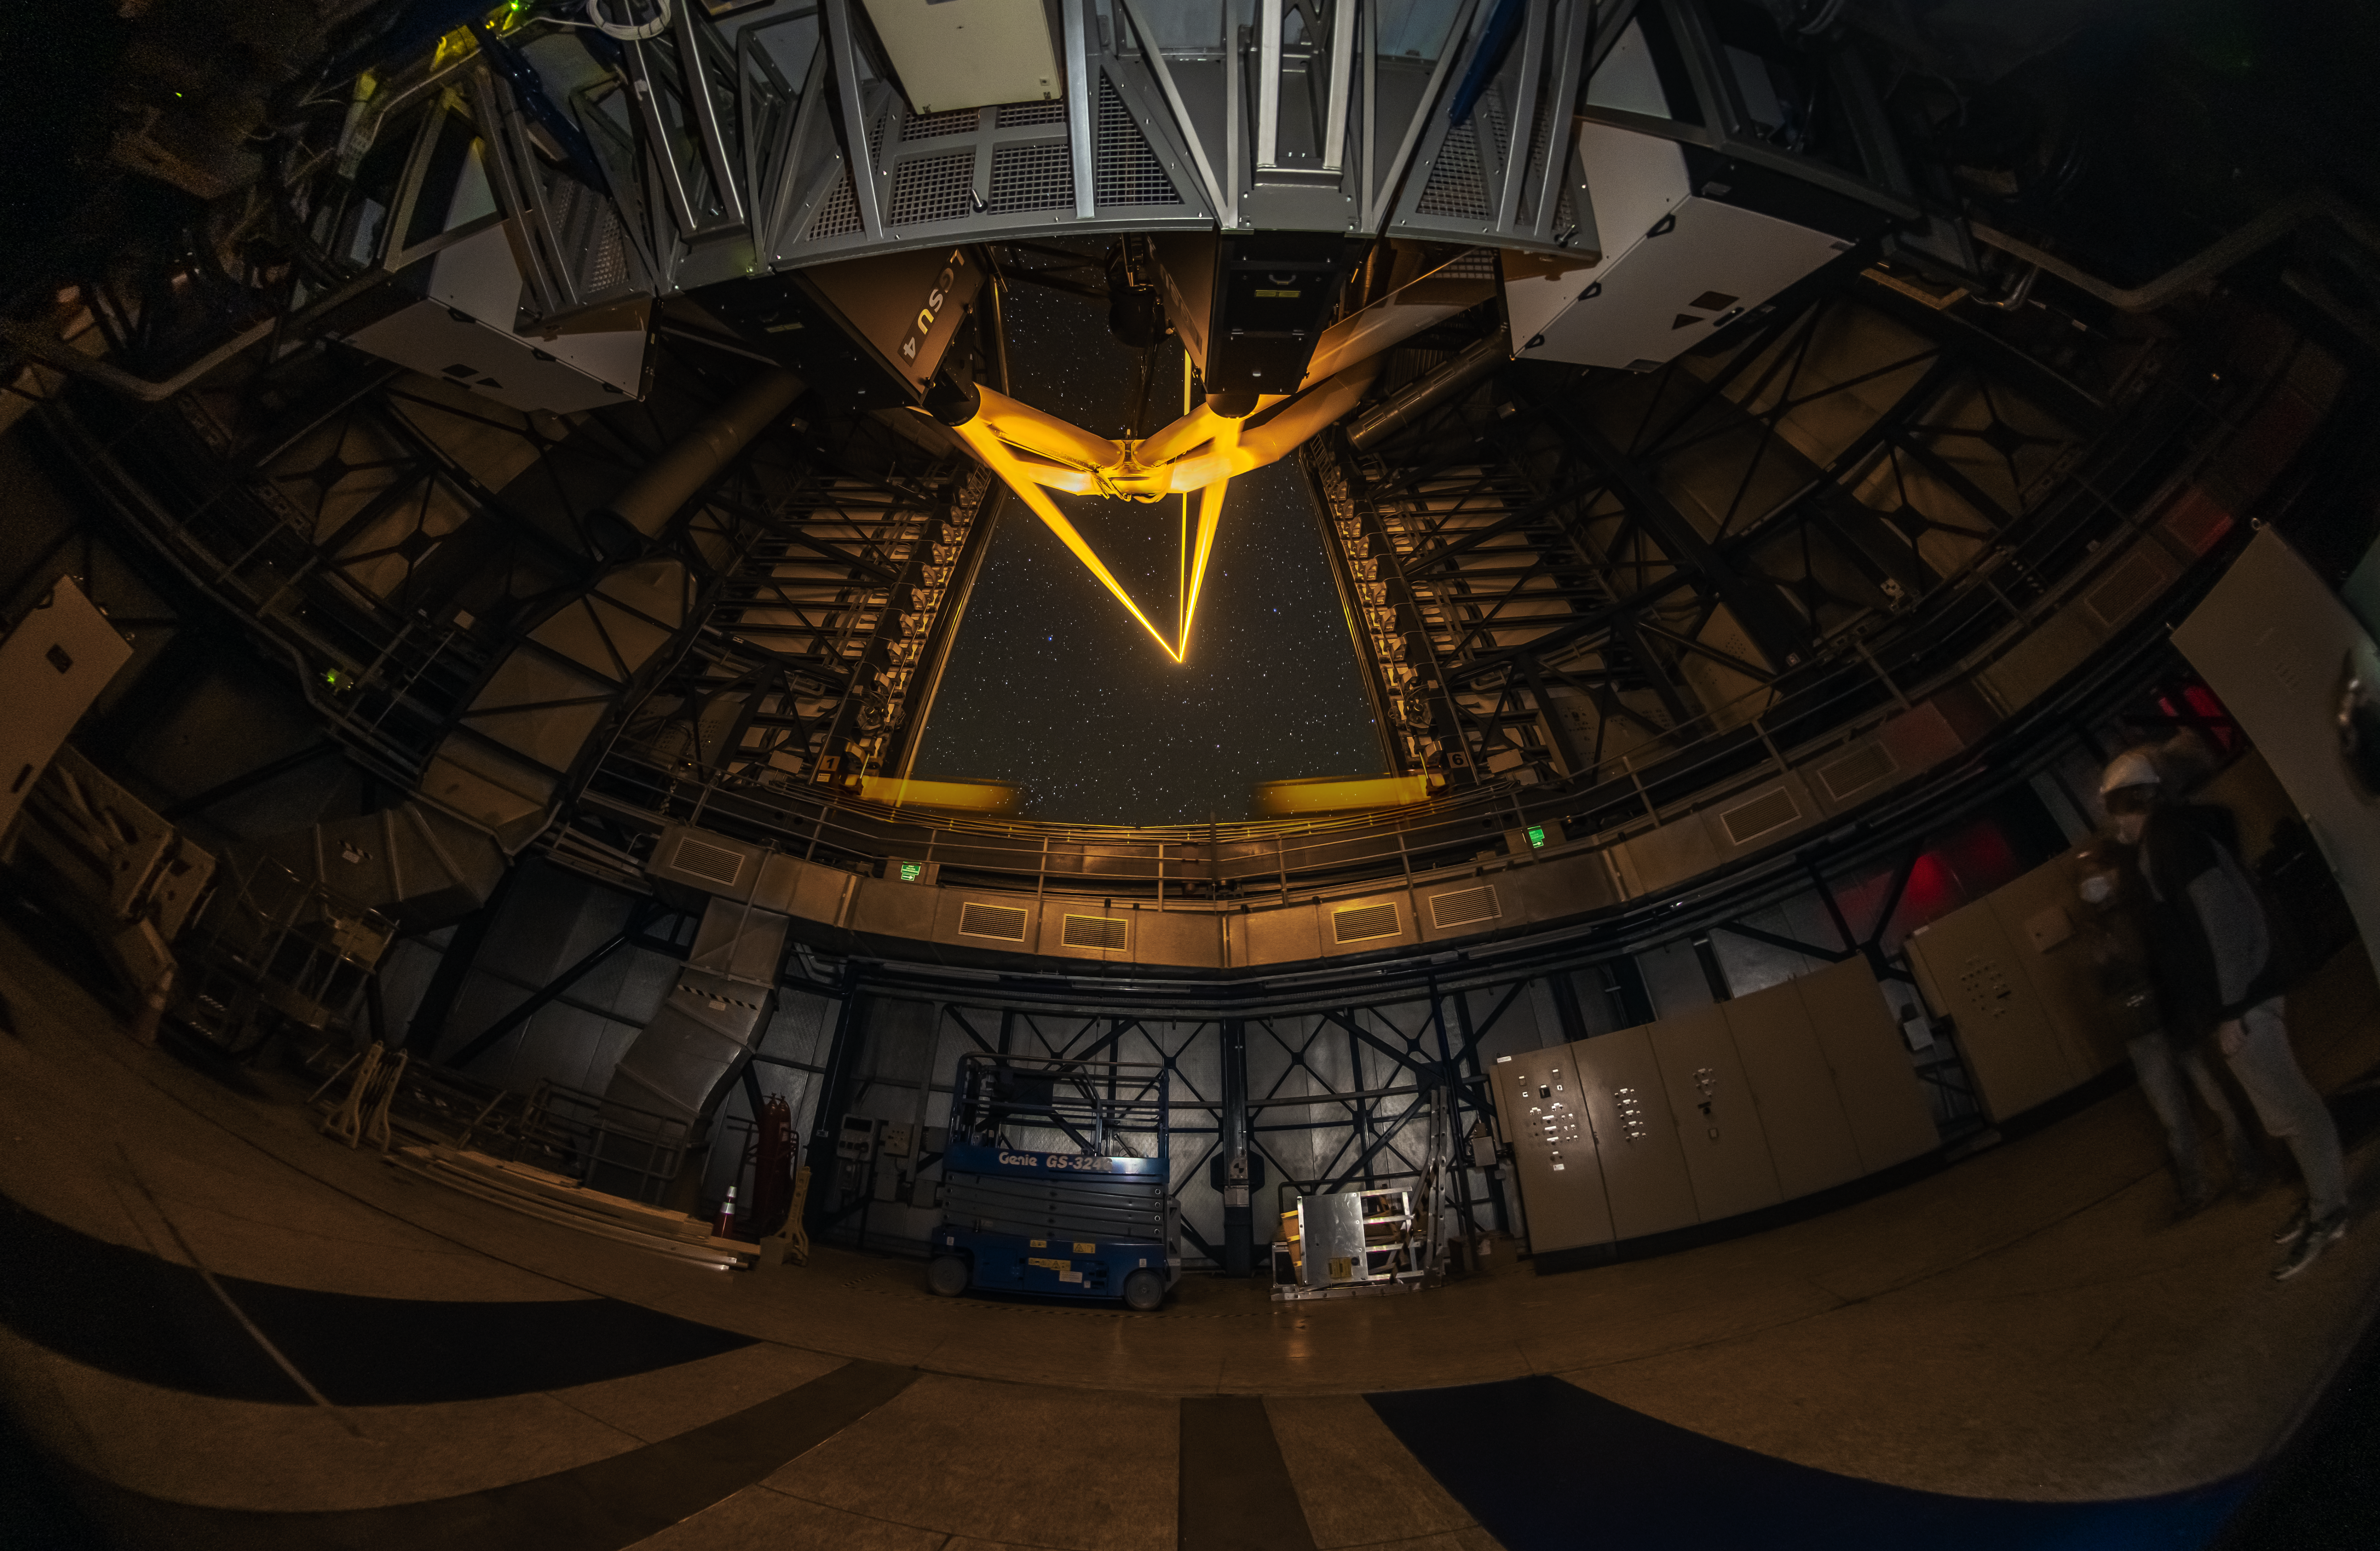

Laser-sharp vision

Don’t worry, no planets were harmed in the making of this Picture of the Week! The powerful laser beams seen here are installed in one of the four 8.2-m telescopes of ESO’s Very Large Telescope (VLT) in Chile. They allow astronomers to obtain very sharp images of the cosmos by correcting the blur caused by turbulence in the atmosphere, but how?

The lasers are tuned to a very specific colour that excites sodium atoms floating 90 km above the ground, making them glow. This creates artificial “stars” high up in the sky, whose rapid twinkling is monitored in real time by special sensors. Then, instructions are sent to the telescope’s deformable secondary mirror, which quickly reshapes itself to counteract the atmospheric distortion. And all of this happens at millisecond speeds!

This technique, known as adaptive optics, can also use real stars as a reference to measure the turbulence. But there isn’t always a bright enough star right next to the object one wants to observe, and this is when artificial laser stars come in handy.

How do the lasers themselves work, and what other astronomical applications do they have? Find out in this ESO blog post.

Credit: Zdeněk Bardon/ESO